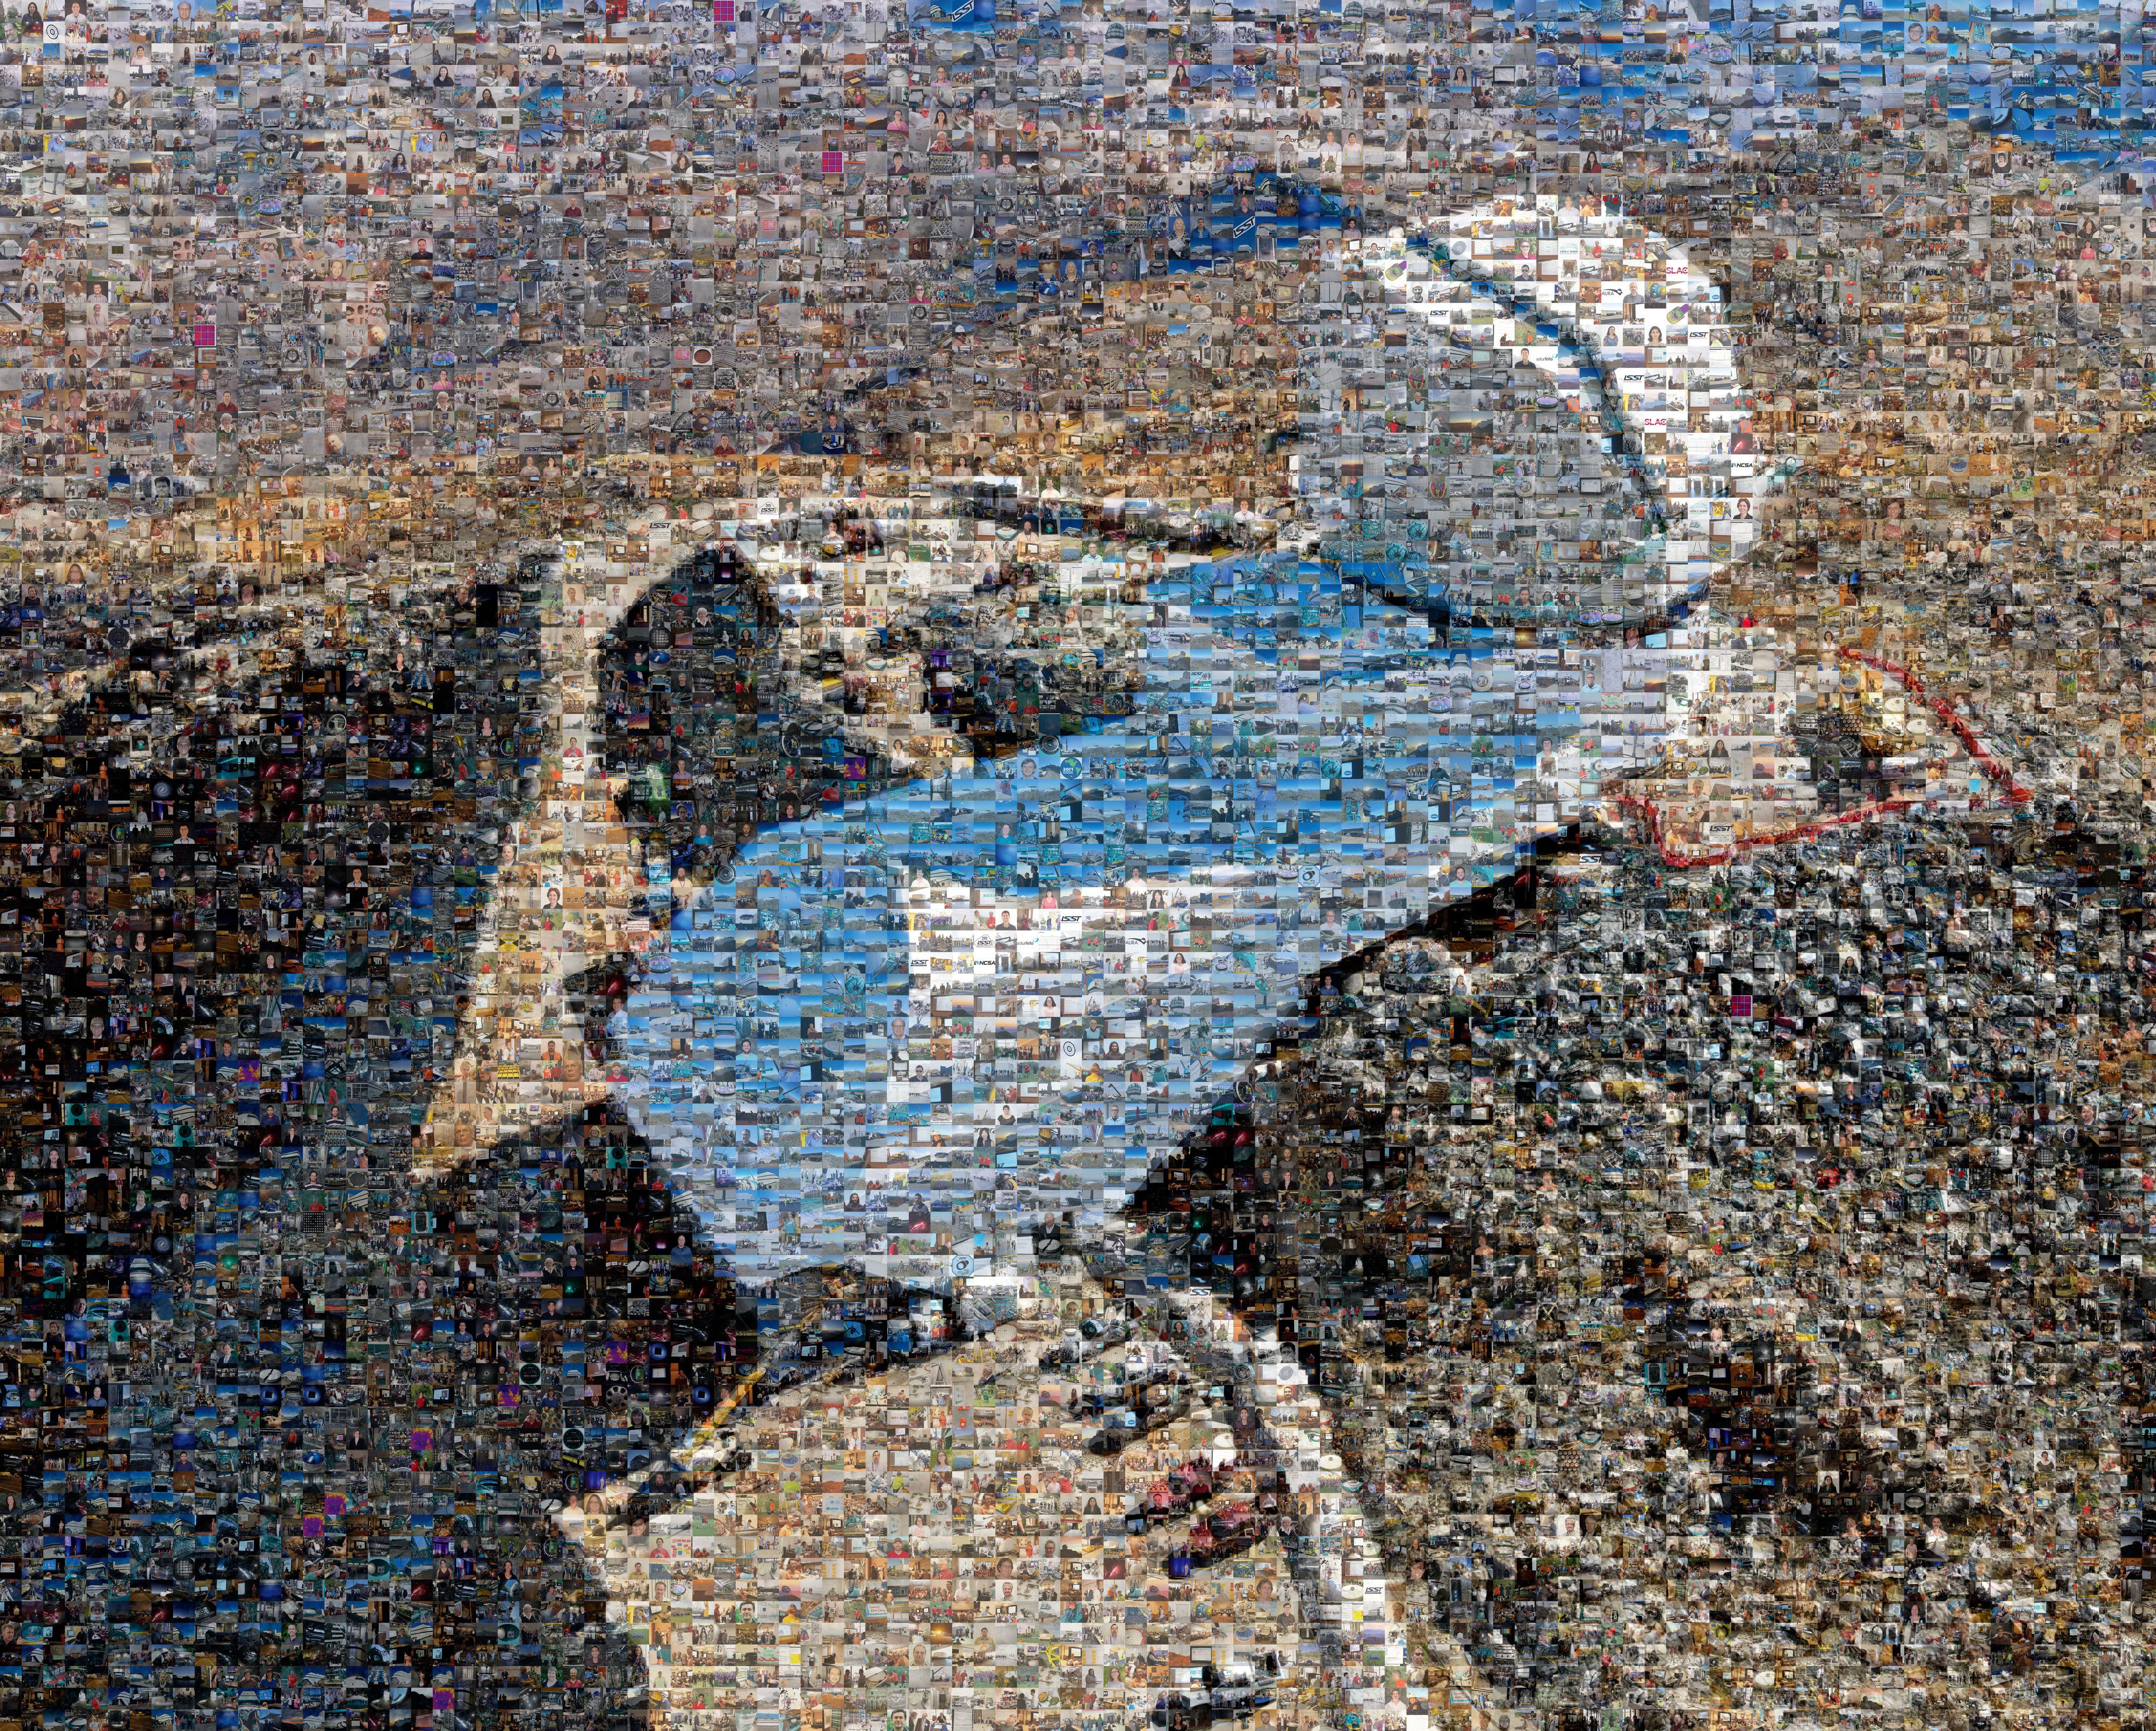

Rubin Mosaic

A mosaic of the Vera C. Rubin Observatory made of pictures of all of the people who have worked on this massive international project.

Credit: Vera C. Rubin Observatory/NSF/AURA